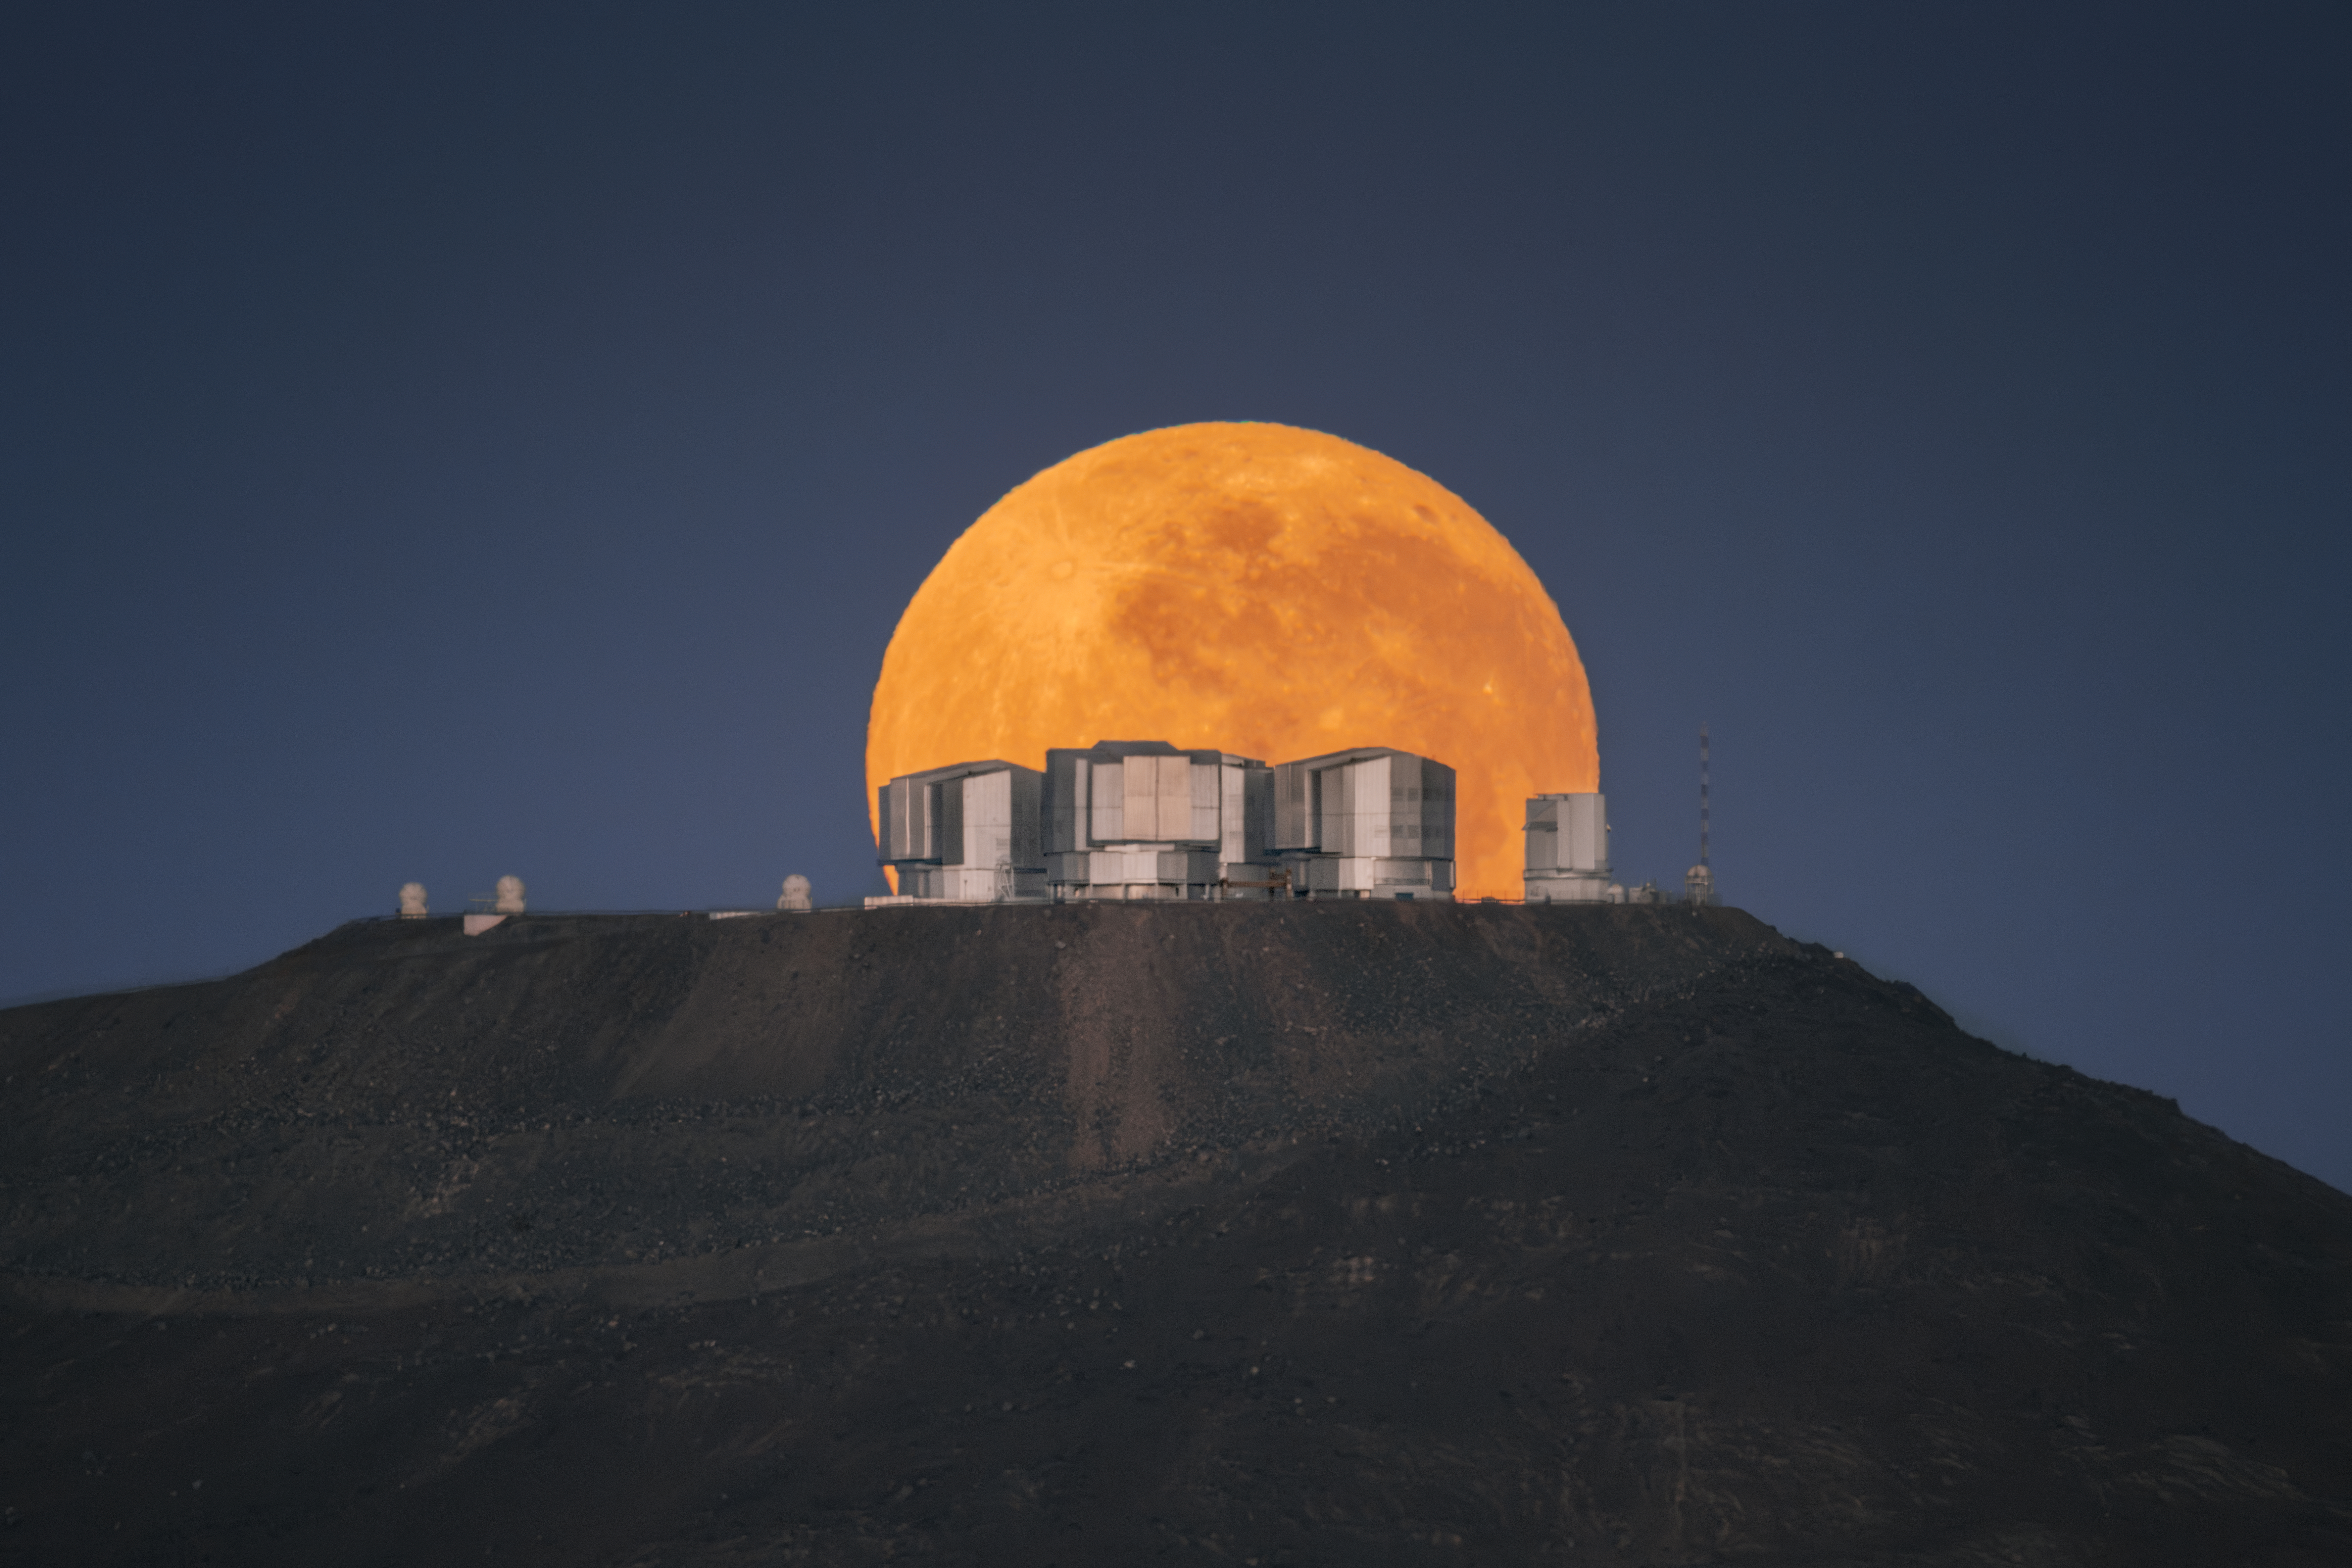

Honey, I shrunk the Very Large Telescope

In this Picture of the Week, the Moon is slowly setting behind ESO’s Very Large Telescope (VLT) in Paranal, Chile. It was taken on August 19 2024 by astronomer and astrophotographer Yuri Beletsky during what is sometimes referred to as a “Super Moon”, a non-scientific name indicating a full moon occurring when the Moon is closest to Earth.

Due to its elliptical orbit, the Moon’s distance to Earth varies with time. The closest point is called the perigee, which is why astronomers would call this event a perigee full moon. When this happens, the Moon looks larger than at its average distance — but only by about 7%, which is not much at all.

So, how do you take pictures like this, where the Moon looks so big that it dwarfs the very large buildings next to it? First of all, make sure to bring a big telephoto lens with impressive zoom. For a shot like this, you’ll also need to position yourself several kilometers from the telescope buildings. Here, that means moving over some very rocky terrain in the Atacama Desert! But when you go far enough, the VLT’s big domes — 28.5 m high — will indeed appear small, while the Moon remains the same size. Now zoom in and… tadaa!

Yuri explains: "The planned location of the camera was at the distance of ~13 km from the VLT platform. It turned out the site wasn’t as accessible as we thought, and it took us a while to get to the spot in a 4x4 truck. We arrived in the afternoon of August 18, and we camped there in the desert overnight to capture the Moonset which was happening next morning at 06:56."

Sounds like a lot of work? It is. Maybe that is why spectacular pictures featuring a huge full Moon are often manipulated, or even AI generated. This one is real, but could you spot a fake one? To become an expert, read the blogpost on how to spot fake astrophotography images.

Credit: Y. Beletsky (LCO)/ESO